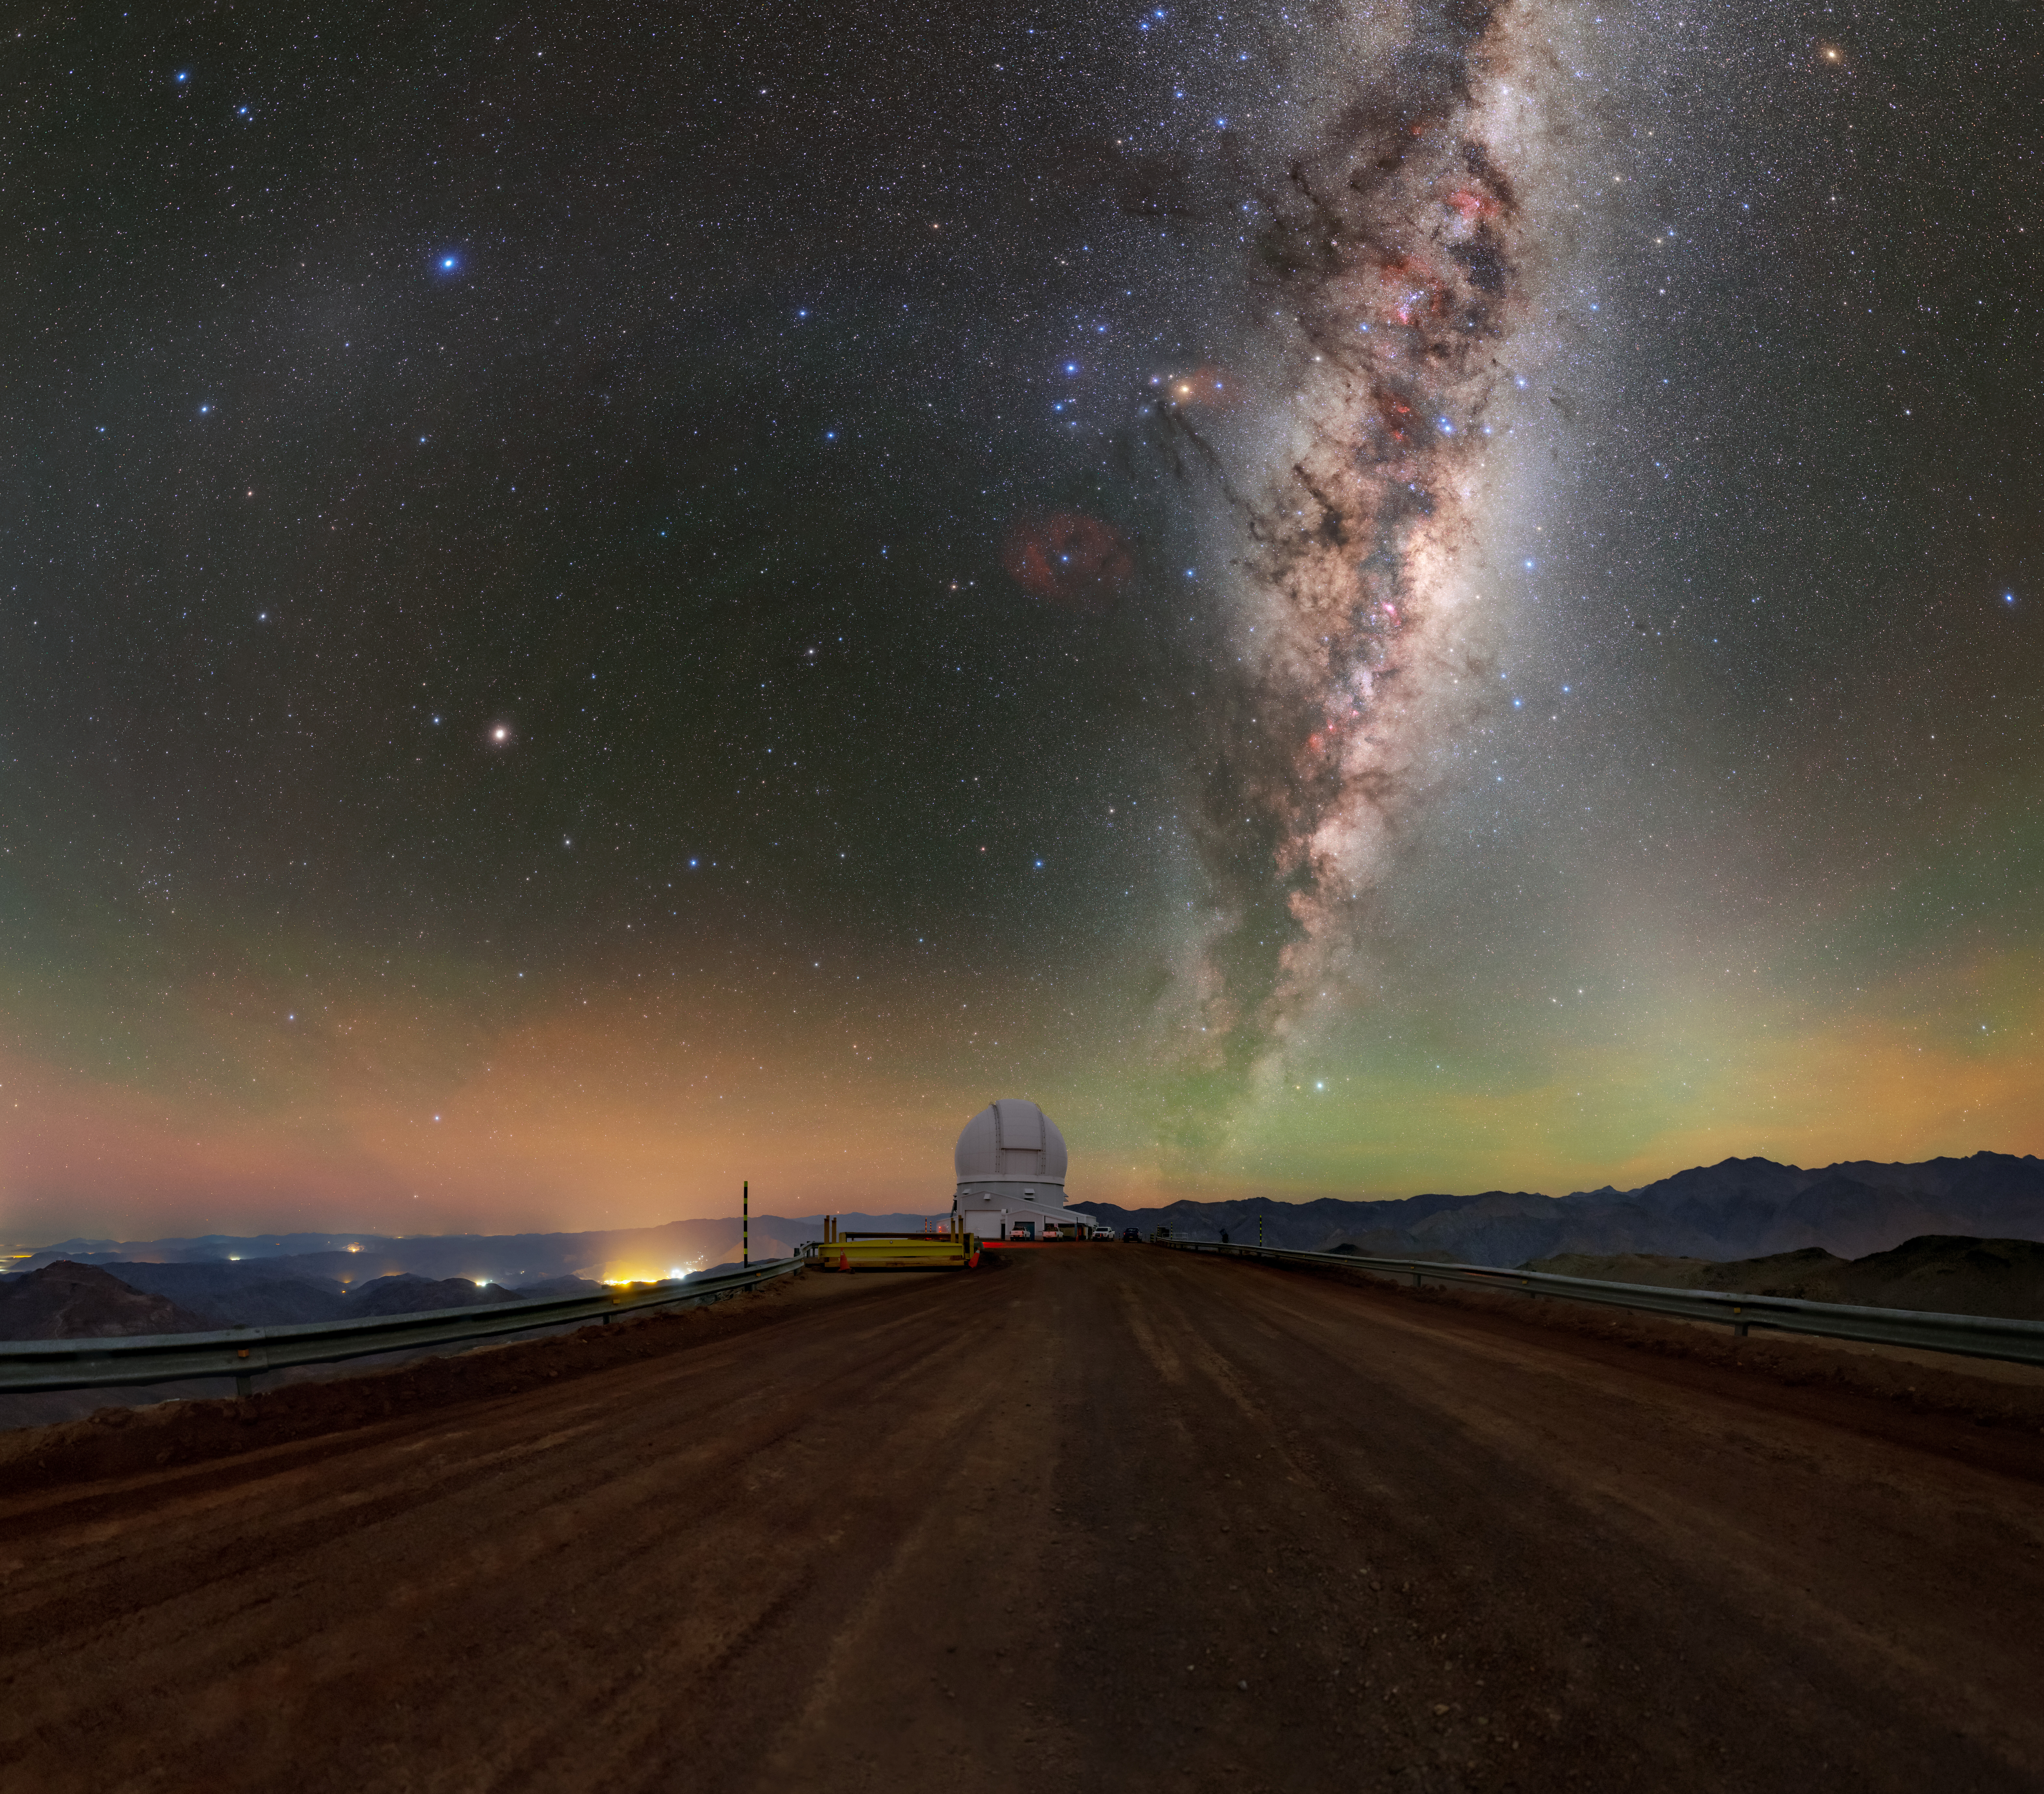

The Milky Way Above SOAR on Cerro Pachón

The band of the Milky Way galaxy stretches across the night sky above the SOAR telescope, located on Cerro Pachón in the foothills of the Chilean Andes. The mountain is also home to Gemini South, one half of the International Gemini Observatory operated by NSF NOIRLab, and Vera C. Rubin Observatory. Spread across the horizon are the vivid colors of airglow, a faint light emitted by energized atoms in Earth’s upper atmosphere.

Credit: CTIO/NOIRLab/NSF/AURA/T. Slovinský